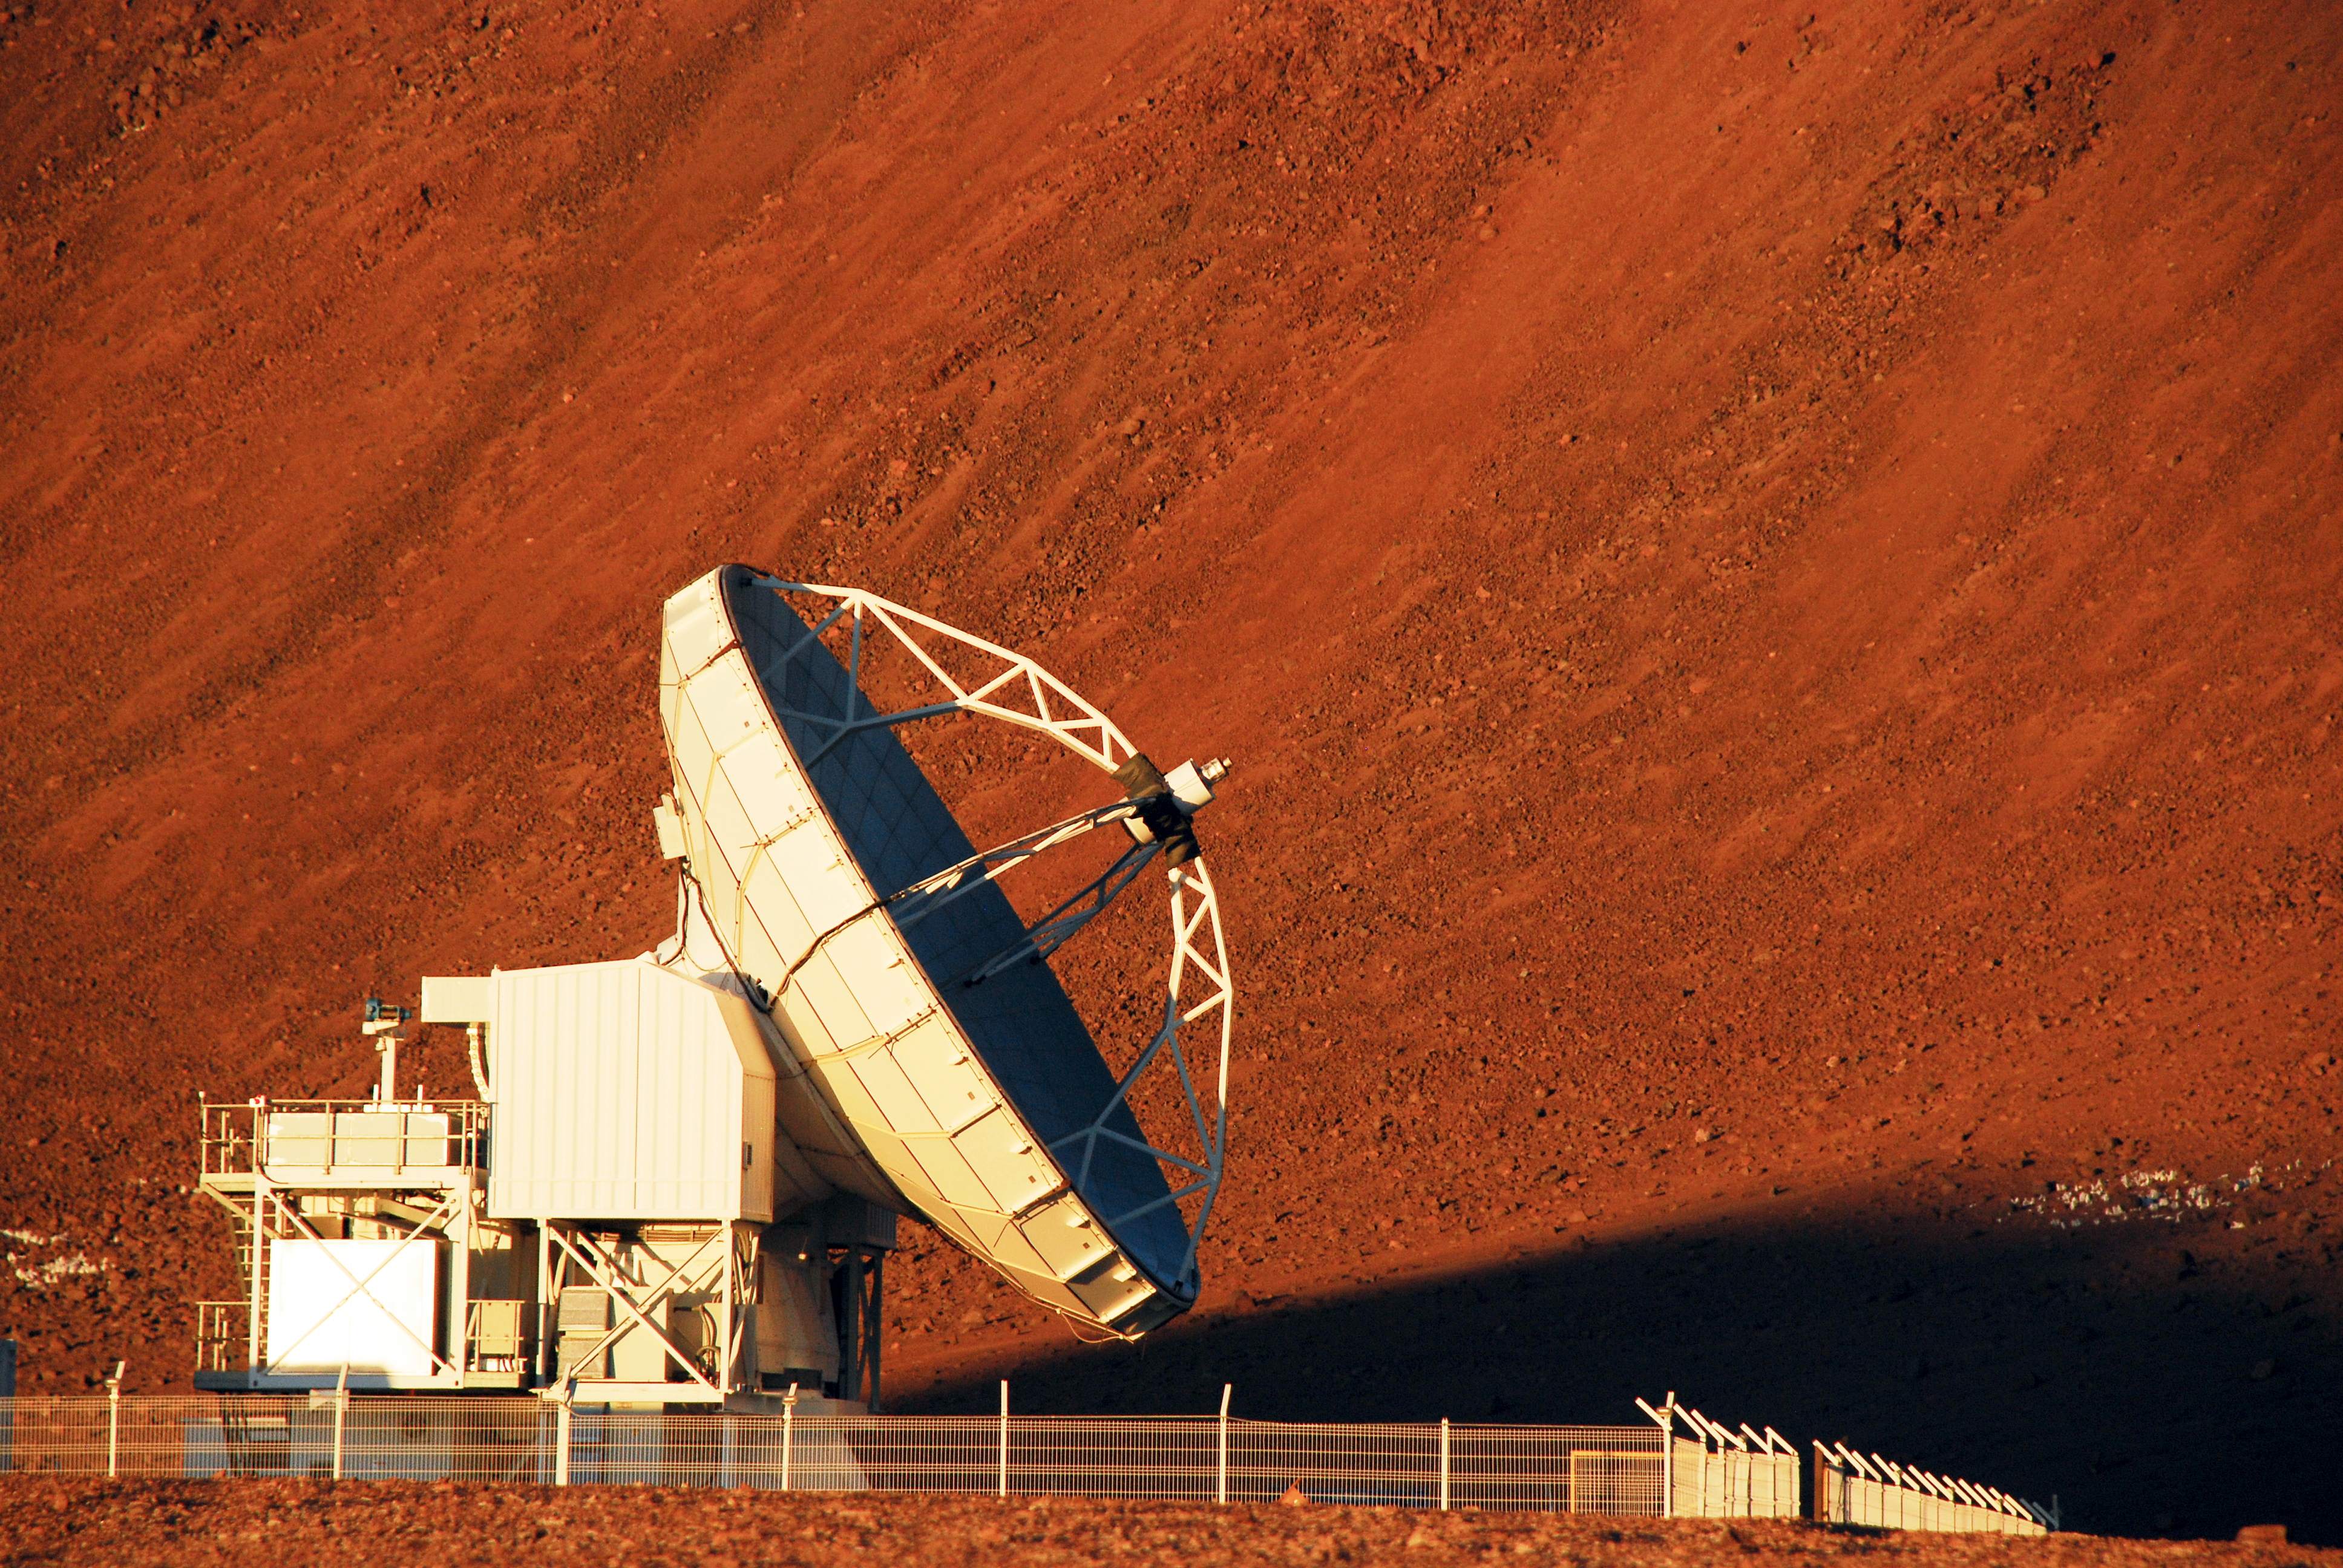

APEX antenna

Separated from the other antennas of the ALMA Observatory, APEX stands lonely in the red dust of the Chajnantor plateau, 5000 metres above sea level.

Credit: C. Duran/ESO